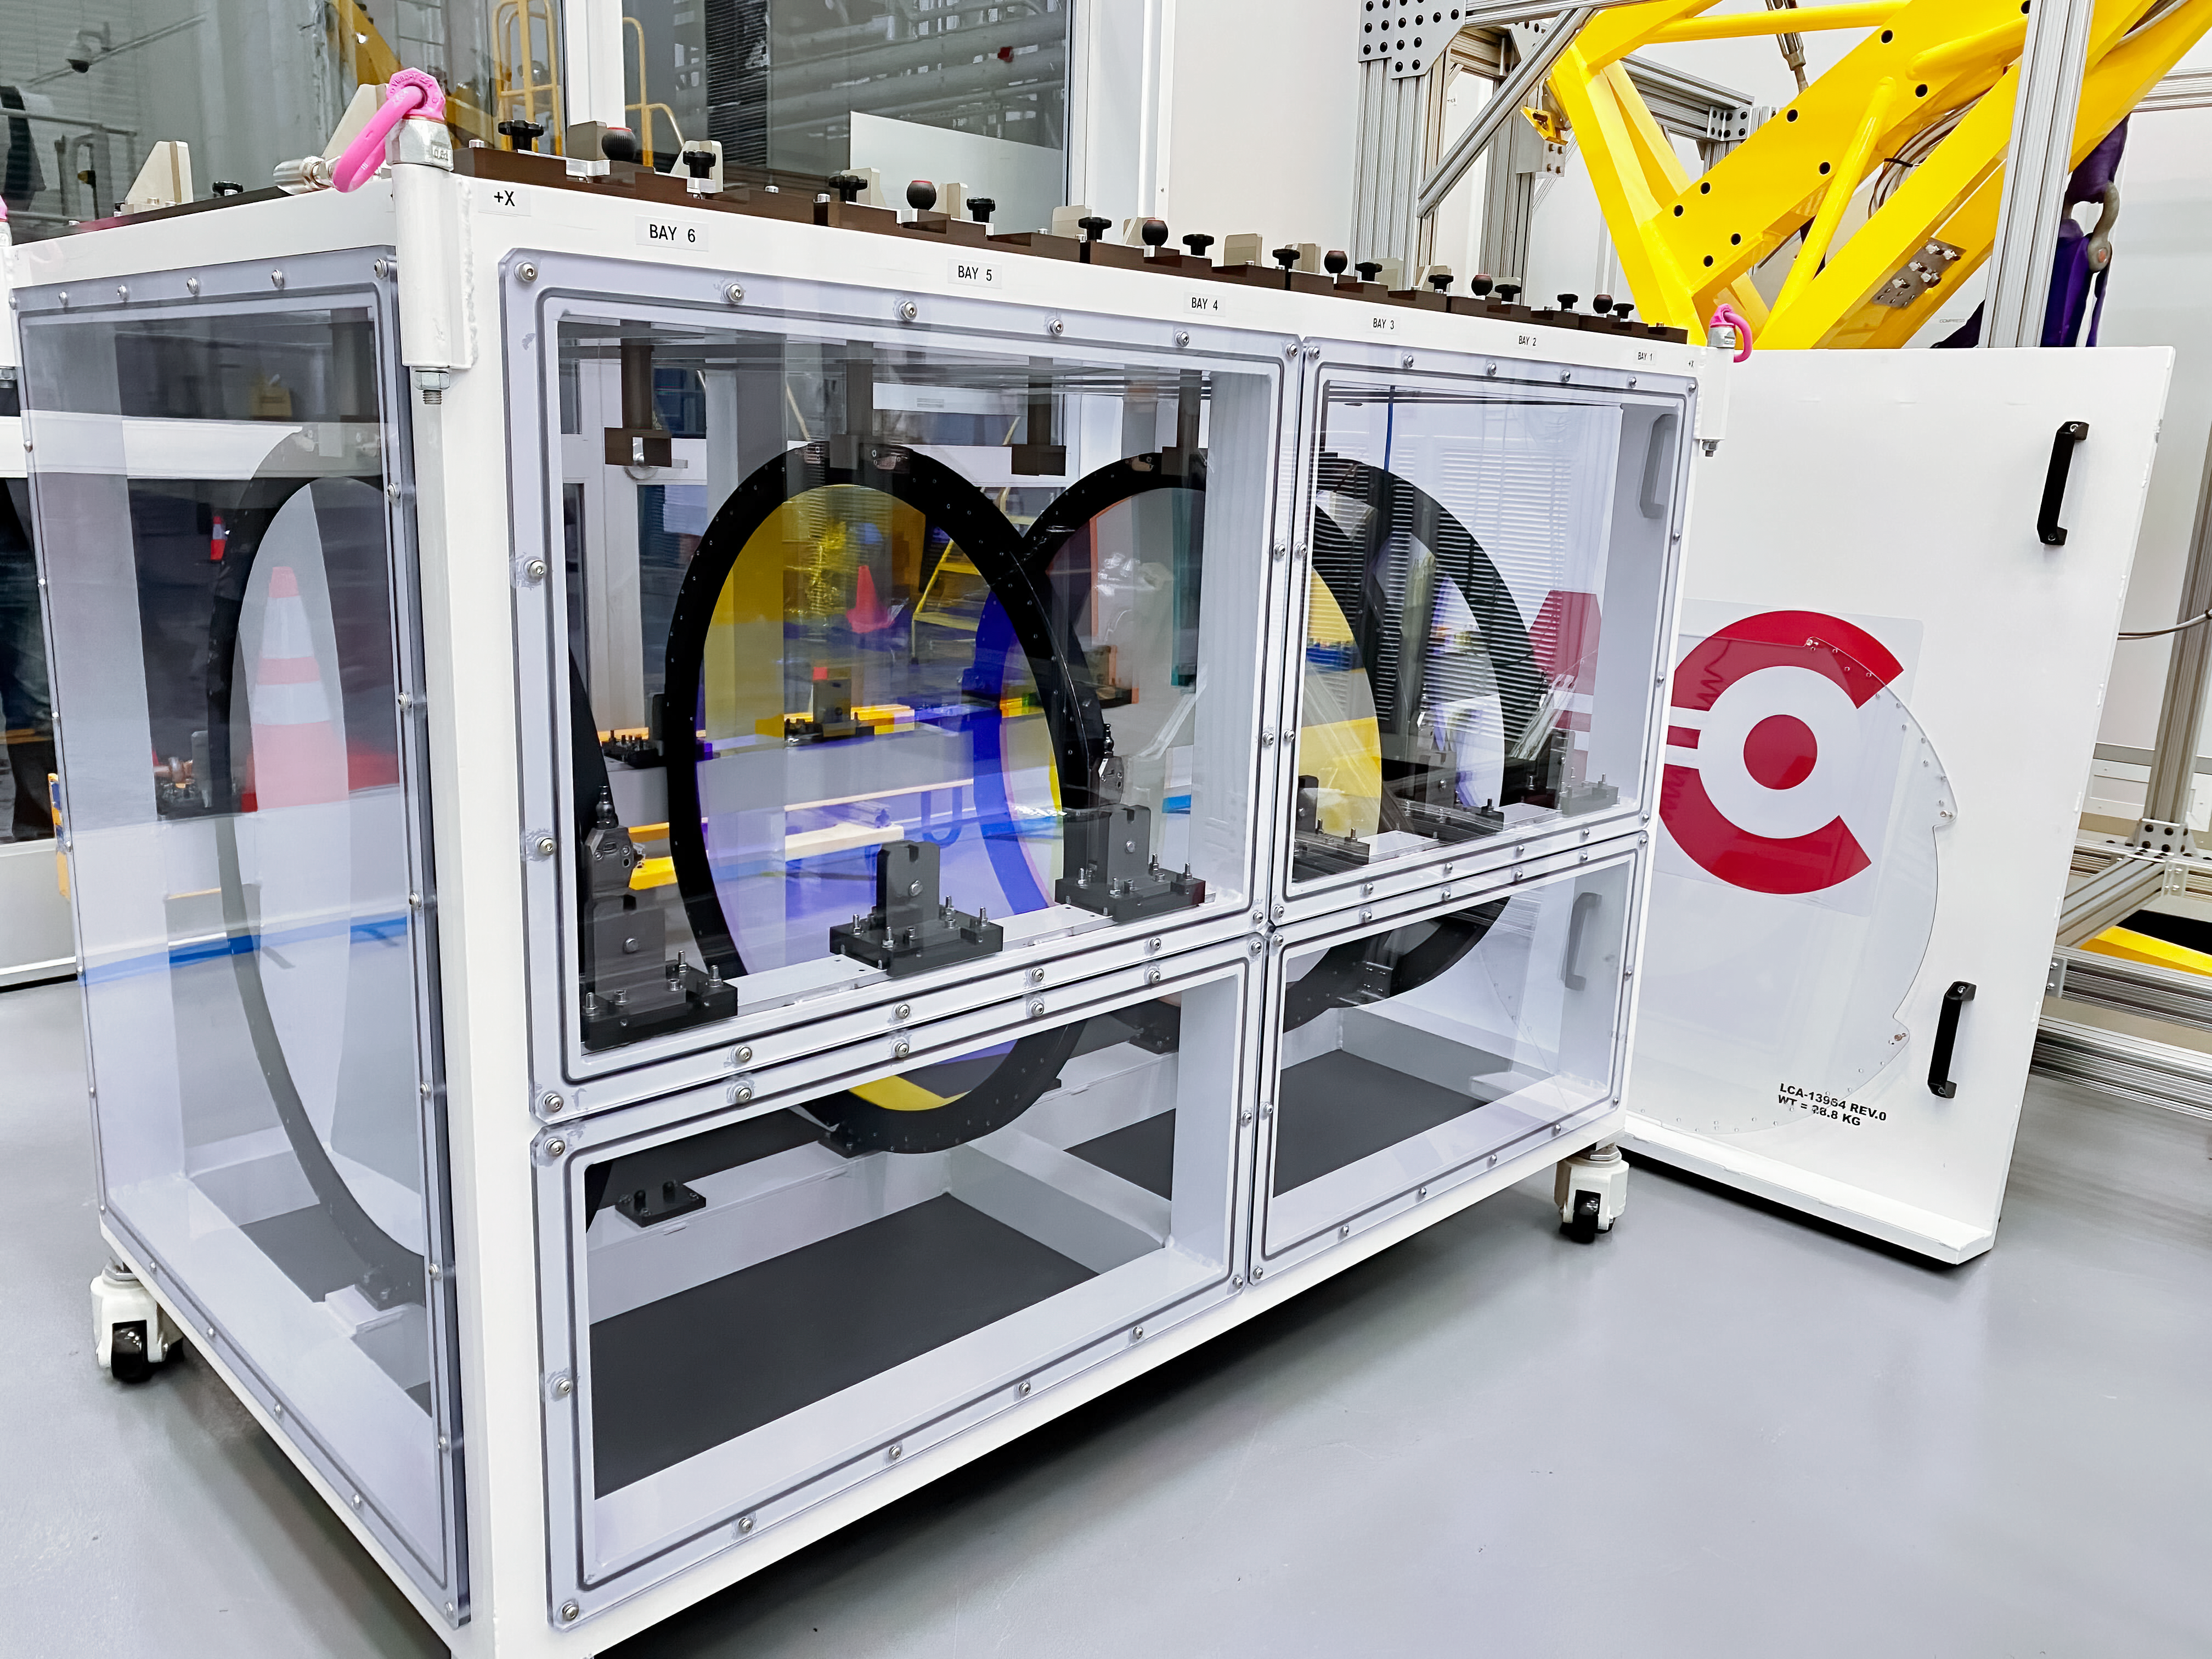

Rubin's 4-Filters

The Camera team at SLAC has begun moving the six LSST Camera filters into their custom storage box using the filter loader with assistance from a crane; all six filters are expected to be in place by November 5th. In this photo, four filters are in the box, from left to right: u.r.z.y.

Credit: LSST Camera Project/NOIRLab/AURA/NSF/T. Lange